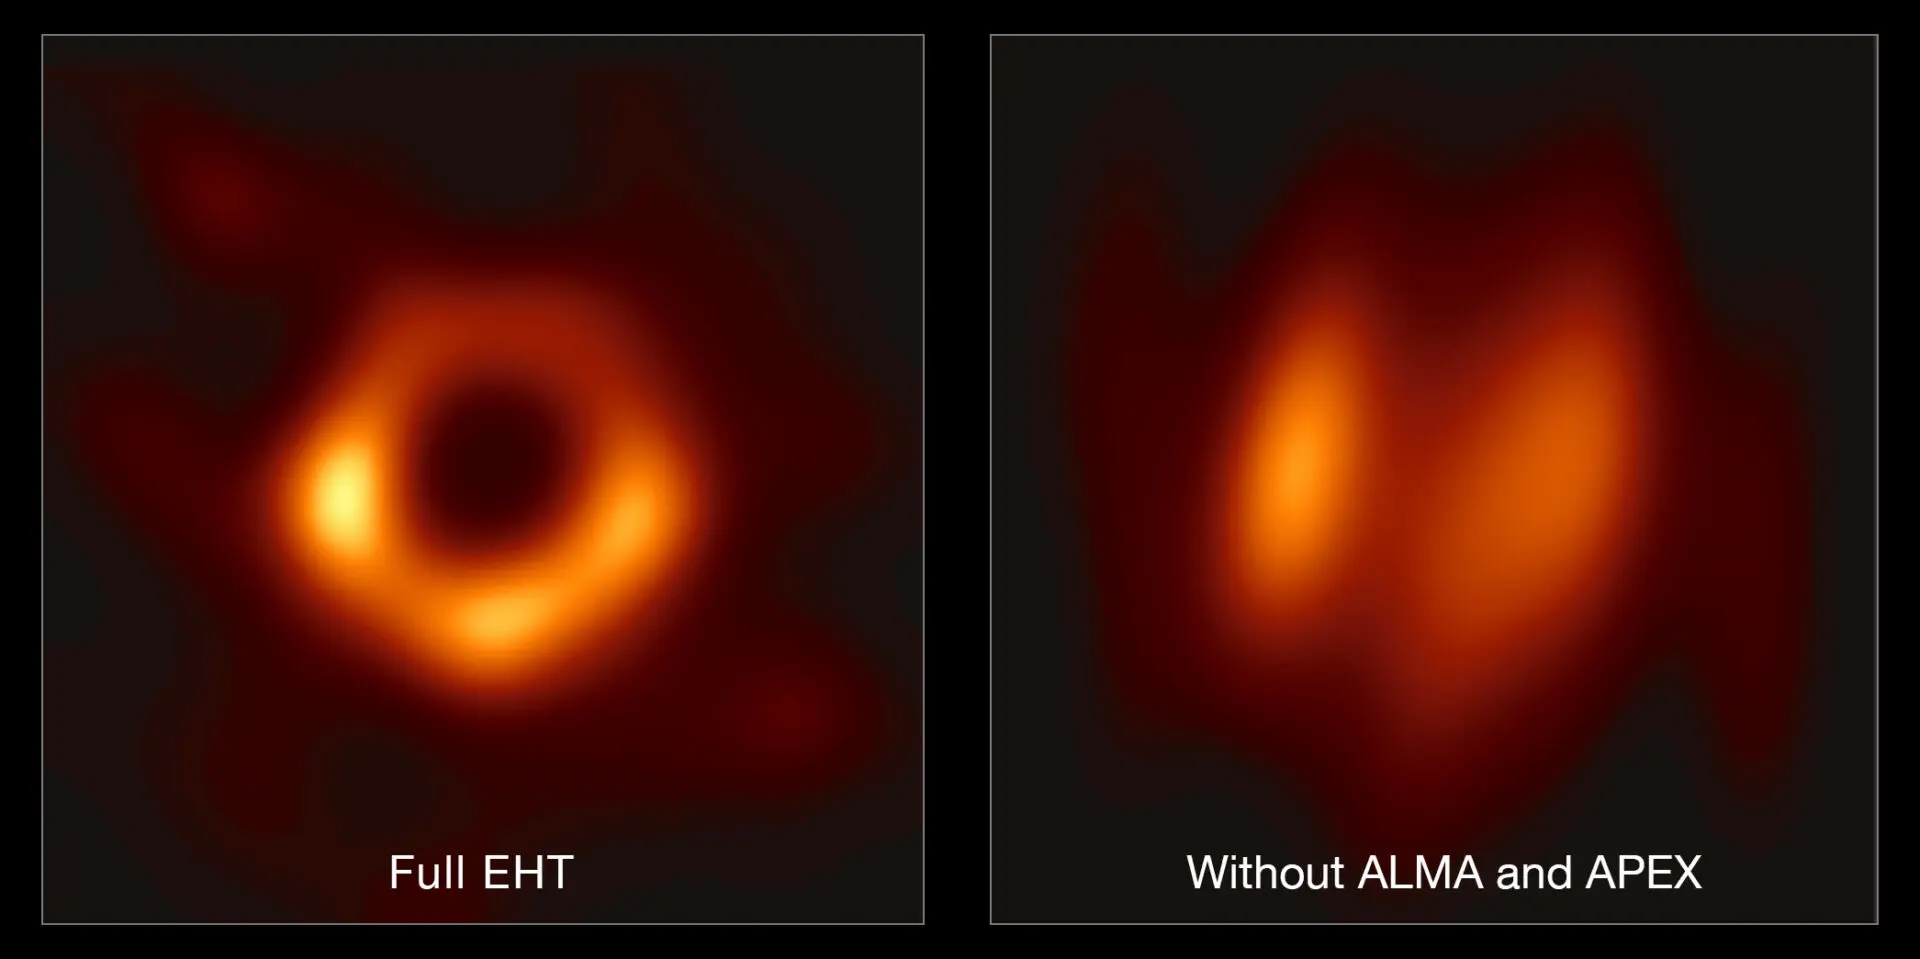

ALMA & APEX's Crucial Contribution to the EHT

This image shows the contribution of ALMA and APEX to the EHT. The left hand image shows a reconstruction of the black hole image using the full array of the Event Horizon Telescope (including ALMA and APEX); the right-hand image shows what the reconstruction would look like without data from ALMA and APEX. The difference clearly shows the crucial role that ALMA and APEX played in the observations.

Credit: EHT Collaboration